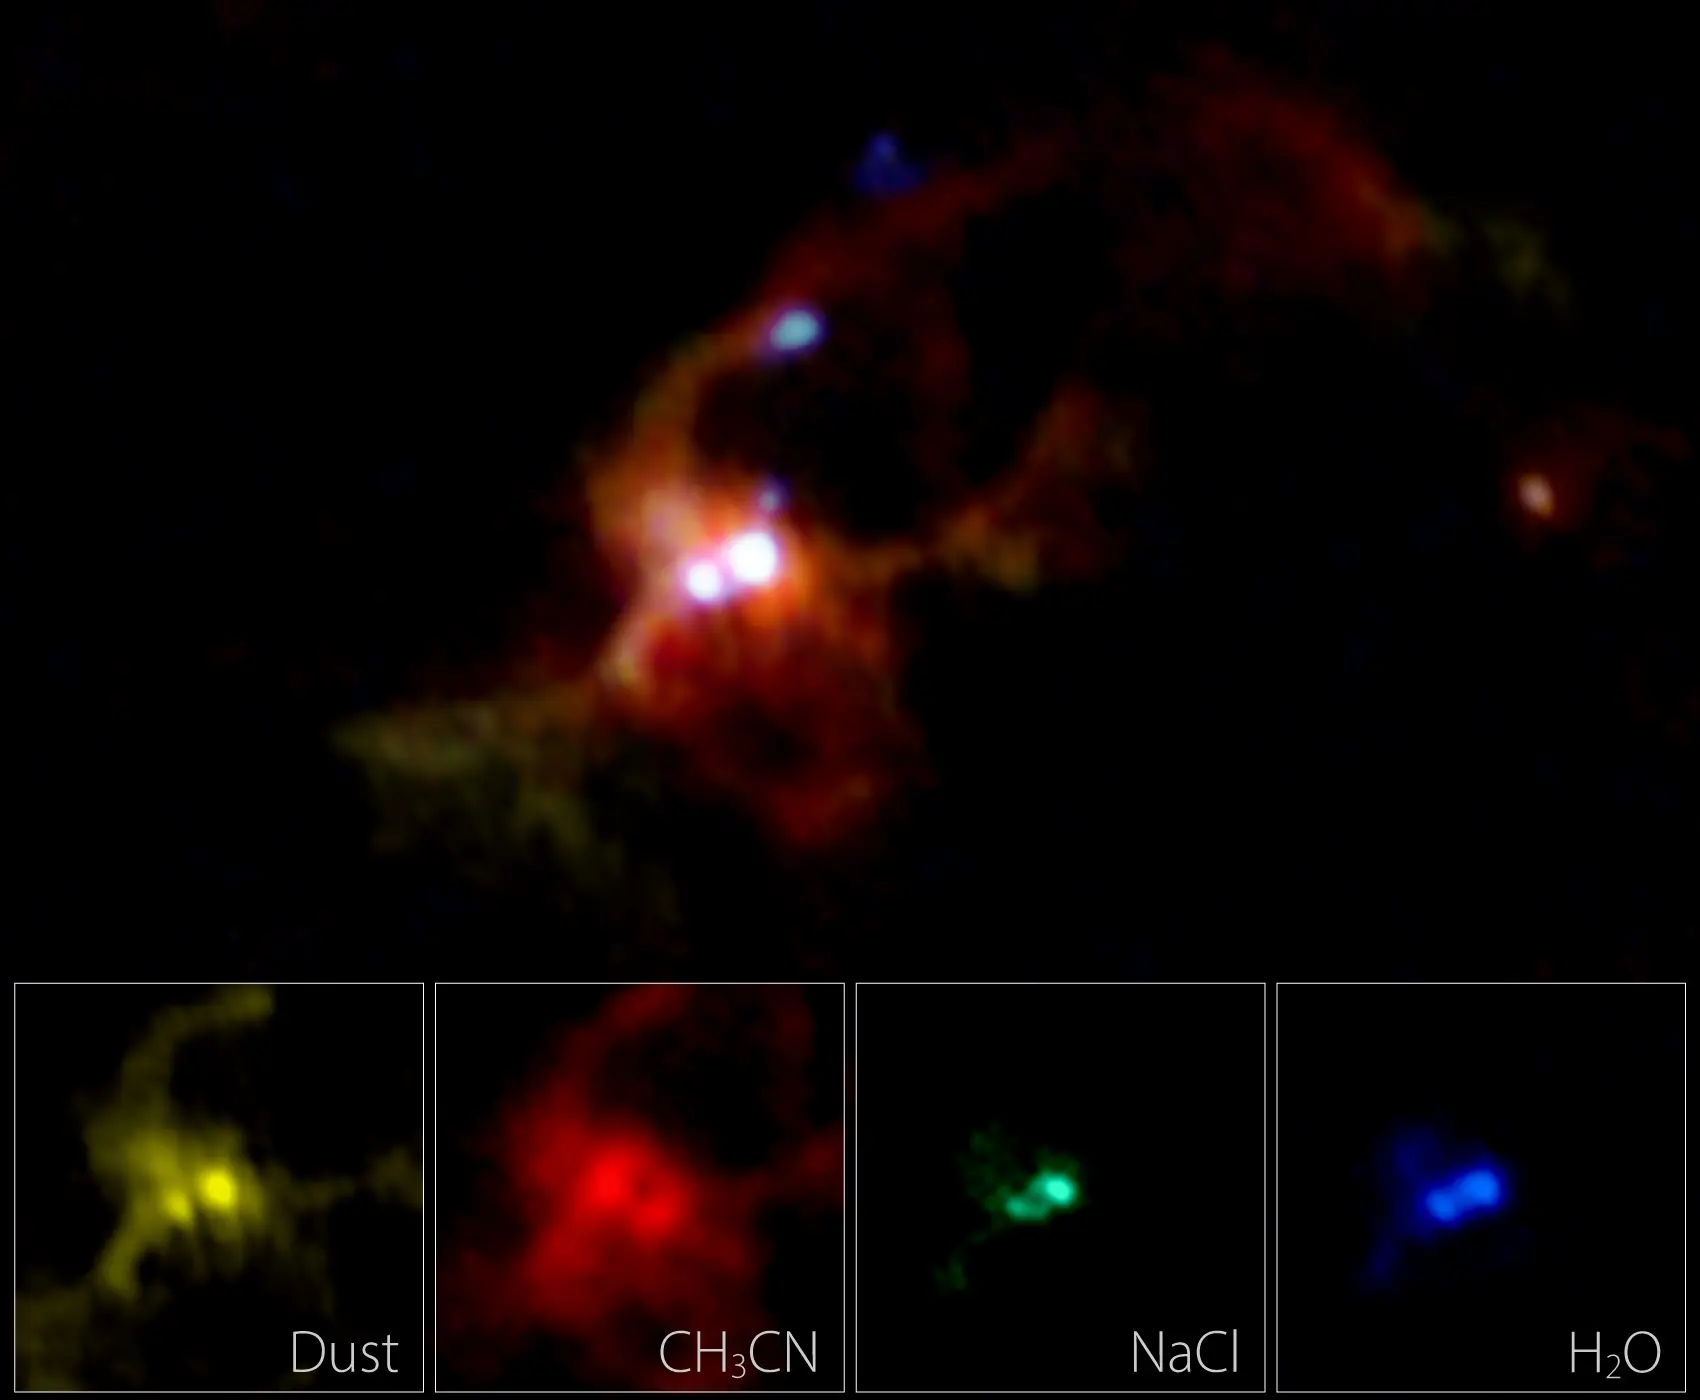

IRAS16547_ALMA_combined_insets3

ALMA composite image of a massive binary protostar IRAS 16547-4247. Different colors show the different distributions of dust particles (yellow), methyl cyanide (CH3CN, red), salt (NaCl, green), and hot water vapor (H2O, blue). The bottom insets are the close-up views of each component. Dust and methyl cyanide are distributed widely around the binary, whereas salt and water vapor concentrate in the disk around each protostar. In the wide-field image, the jets from one of the protostars, seen as several dots in the above image, are shown in light blue.

Credit: ALMA (ESO/NAOJ/NRAO), Tanaka et al